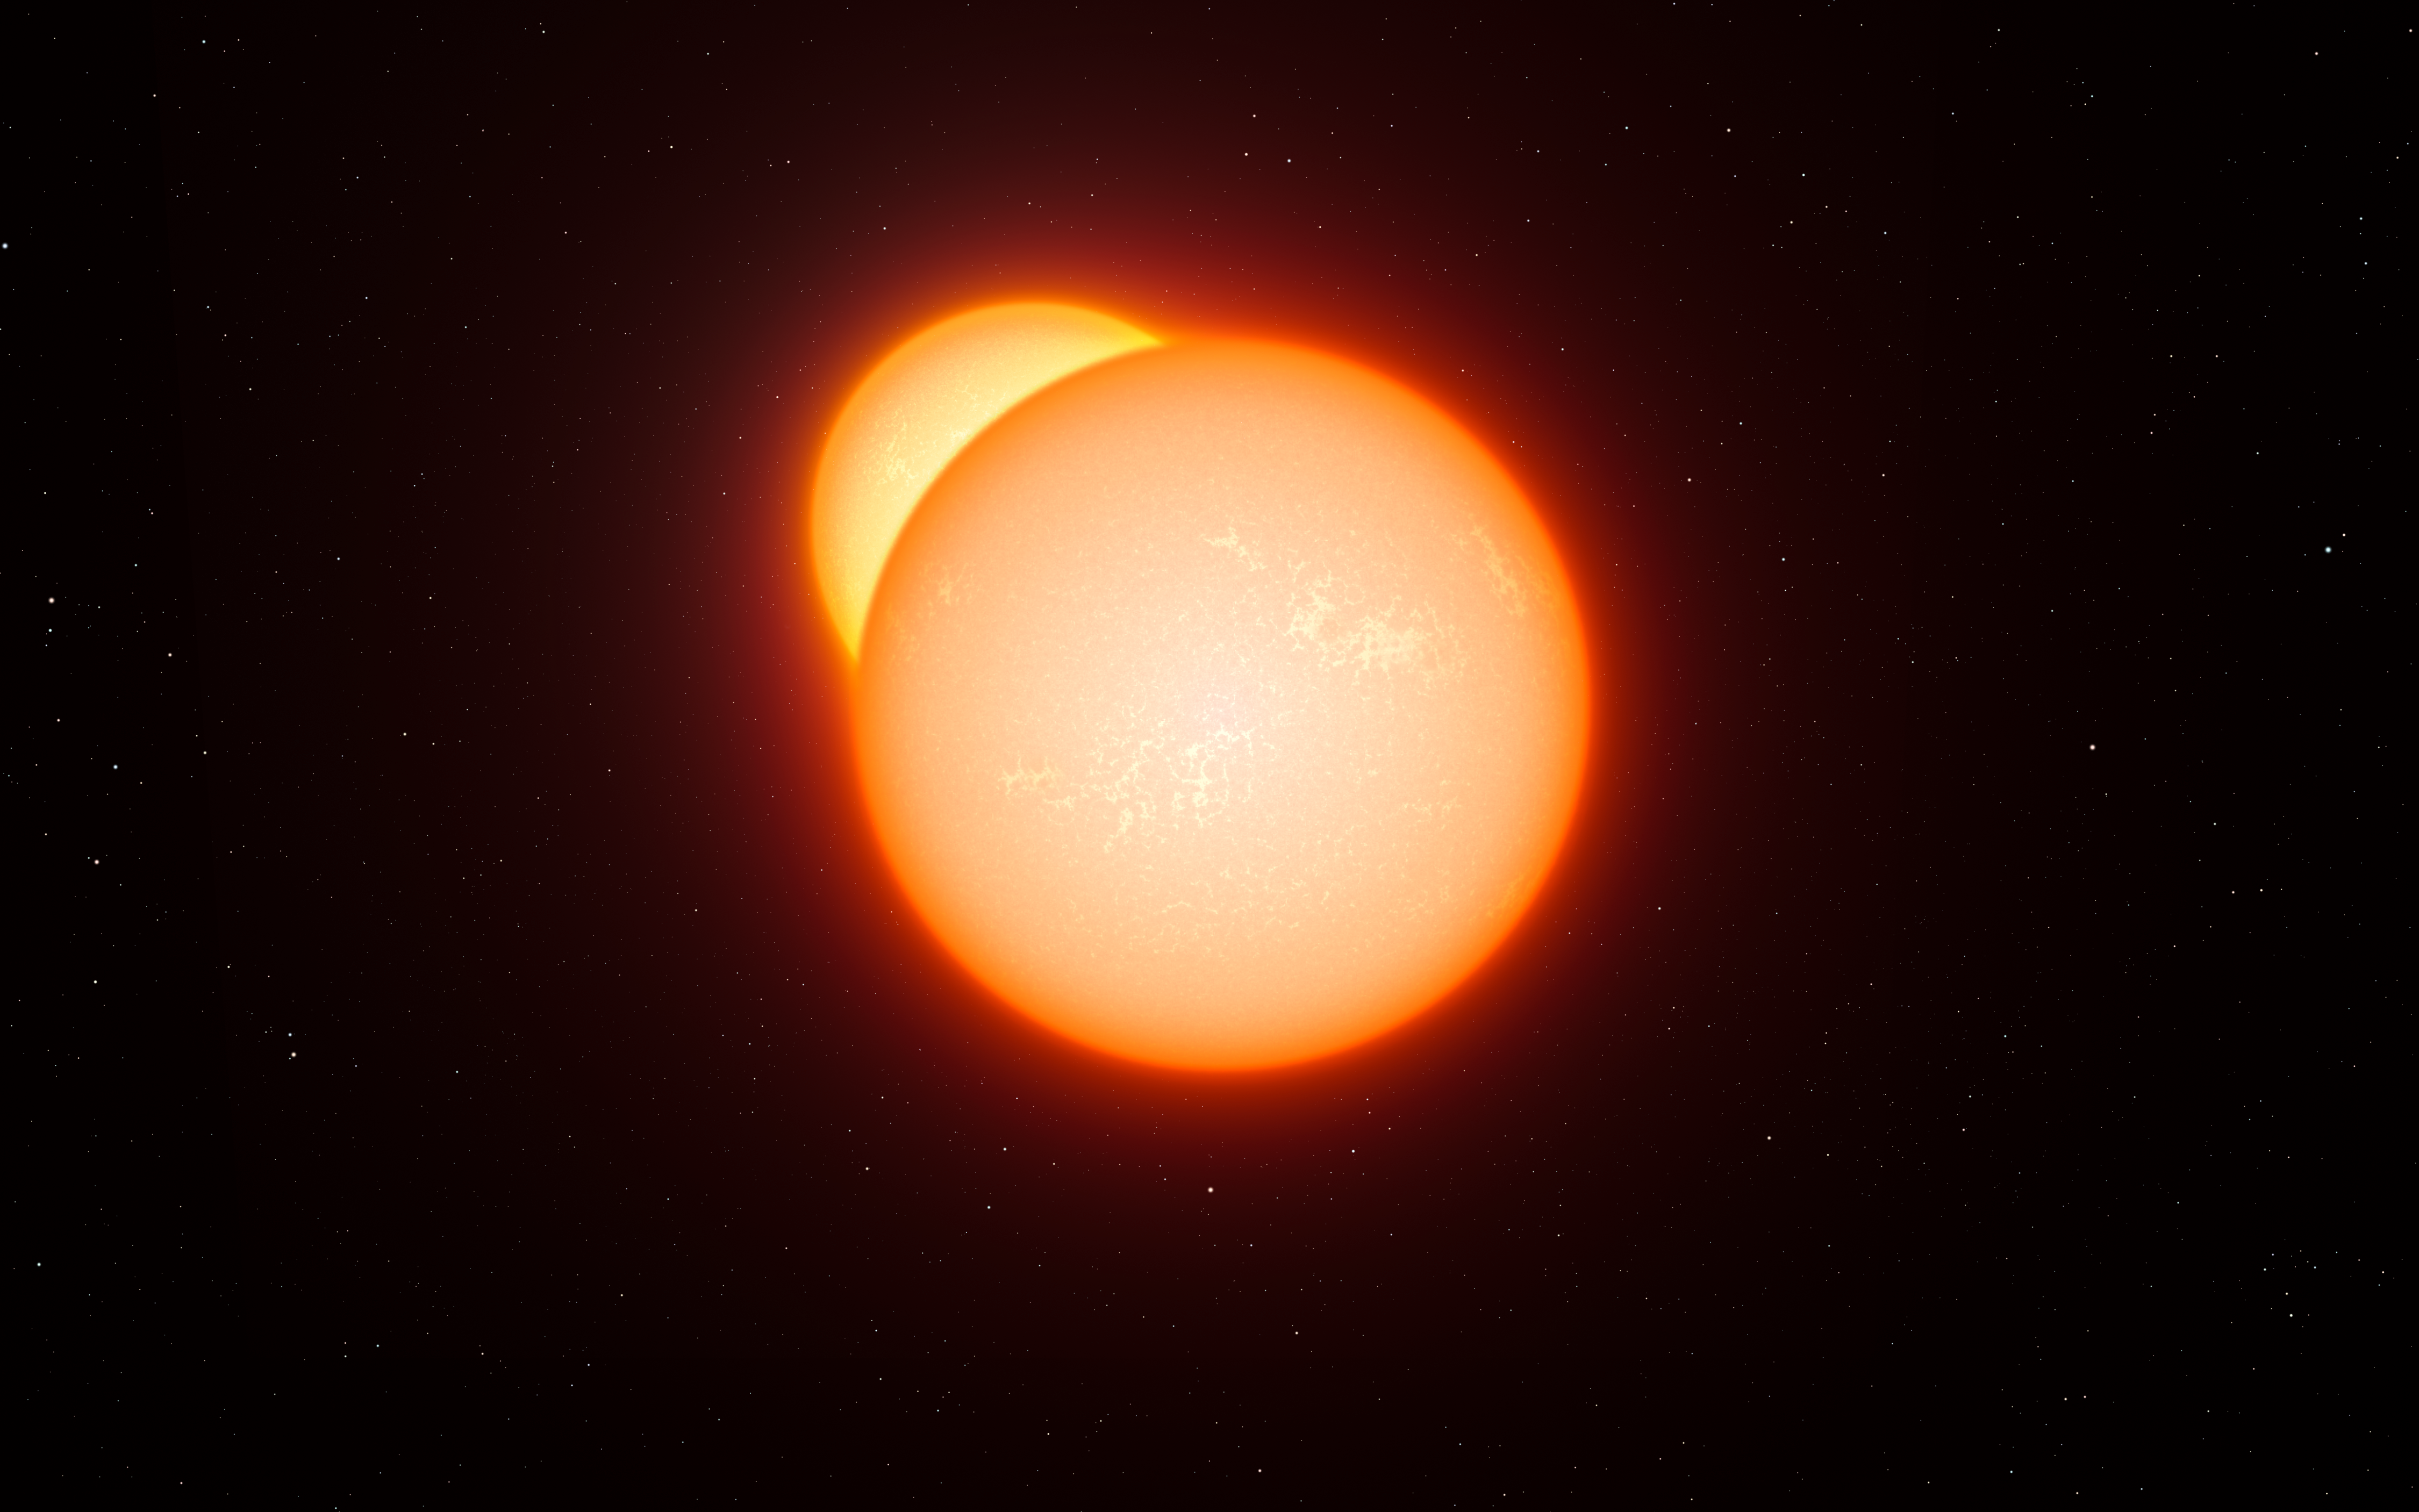

Artist’s impression of eclipsing binary

This artist’s impression shows an eclipsing binary star system. As the two stars orbit each other they pass in front of one another and their combined brightness, seen from a distance, decreases. By studying how the light changes, and other properties of the system, astronomers can measure the distances to eclipsing binaries very accurately. A long series of observations of very rare cool eclipsing binaries has now led to the most accurate determination so far of the distance to the Large Magellanic Cloud, a neighbouring galaxy to the Milky Way and crucial step in the determination of distances across the Universe.

Credit: ESO/L. Calçada